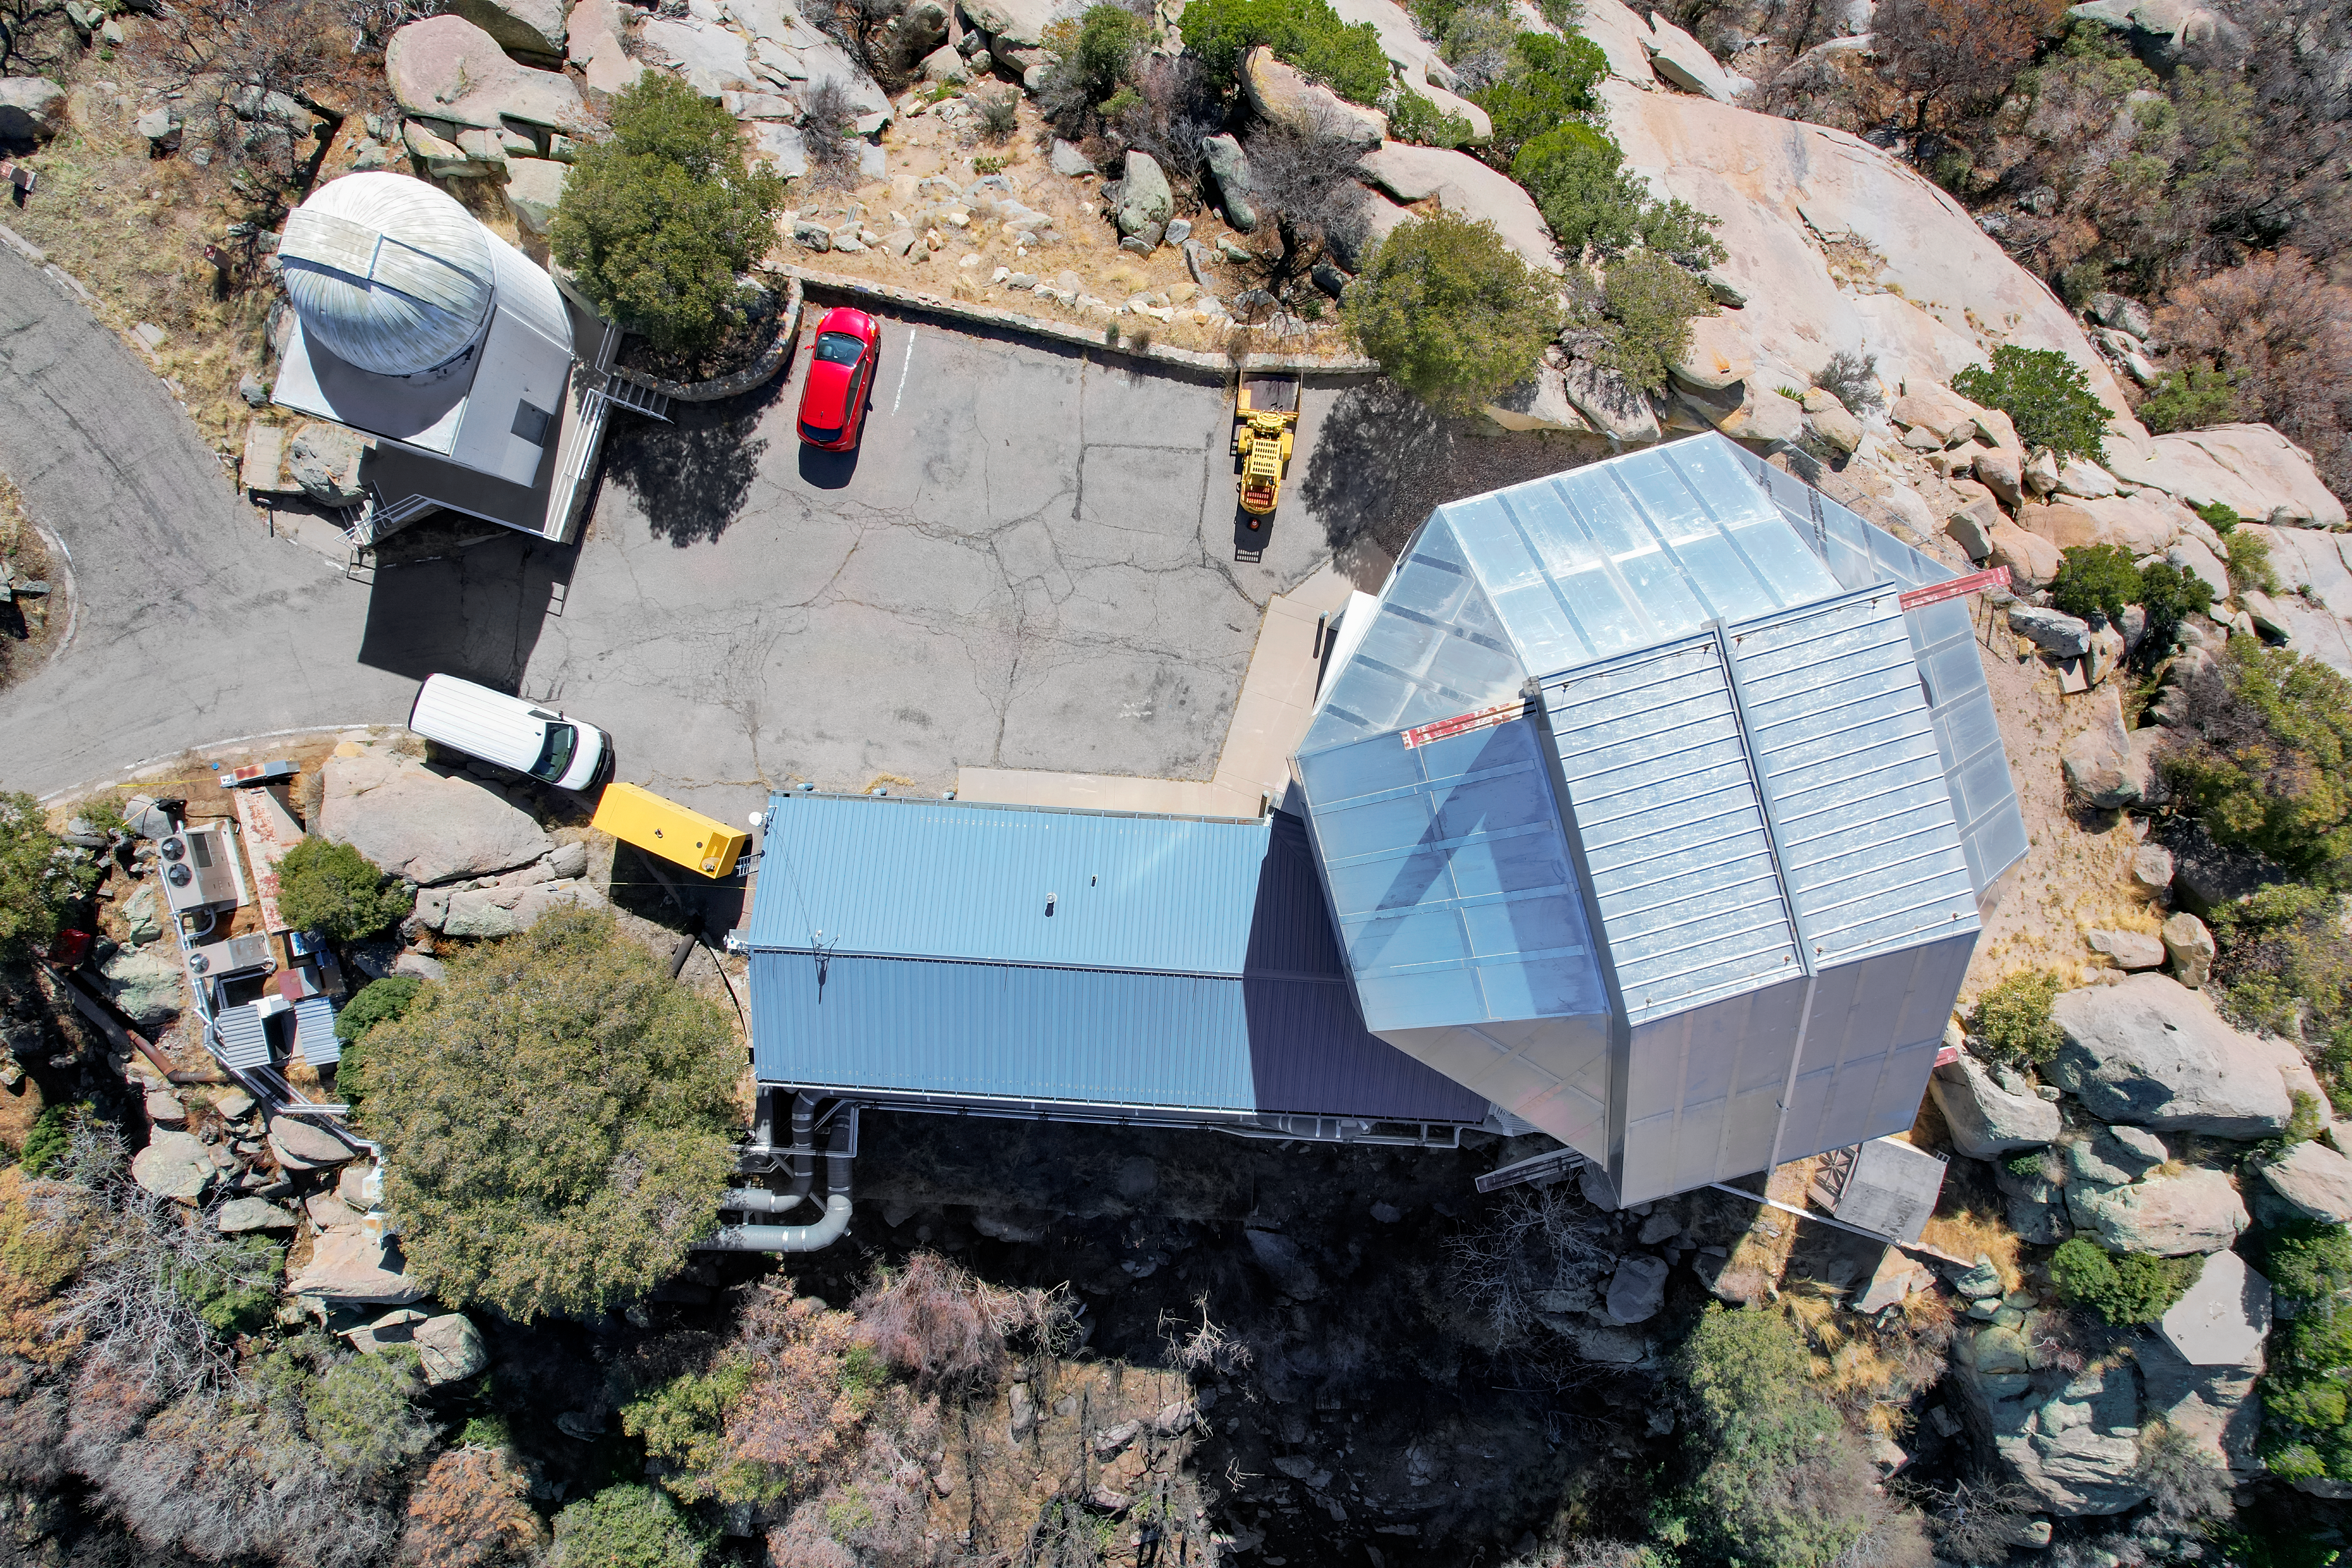

WIYN 3.5-meter Telescope & Visitor Center Levine 0.4-meter Telescope

An aerial view of the WIYN 3.5-meter Telescope and Visitor Center Levine 0.4-meter Telescope at Kitt Peak National Observatory (KPNO), a Program of NSF NOIRLab.

Credit: KPNO/NOIRLab/NSF/AURA/P. Marenfeld